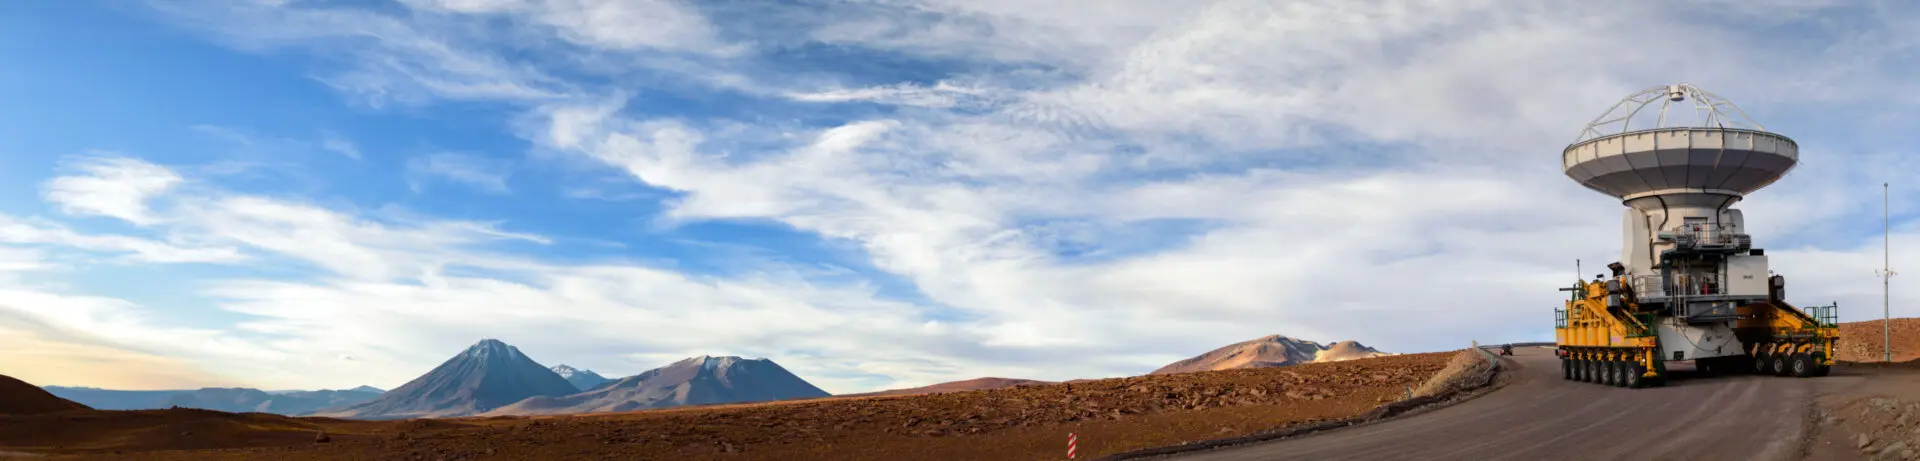

Enter Otto and Lore!

Enter Otto and Lore! These huge orange beasts — one of which is seen here — were specifically designed and built in Germany to carry the 100-tonne antennas from the OSF to Chajnantor (a distance of some 28 kilometers). When they arrive, the leviathan transporters position each antenna with millimeter precision. This incredibly exact positioning is crucial to the array’s scientific operations, and enables ALMA to produce some of the world’s sharpest images of the Universe. You can see Otto and Lore in action in ESOcast 56: Gentle Giants in the Desert.

Credit: B. Tafreshi (ESO)